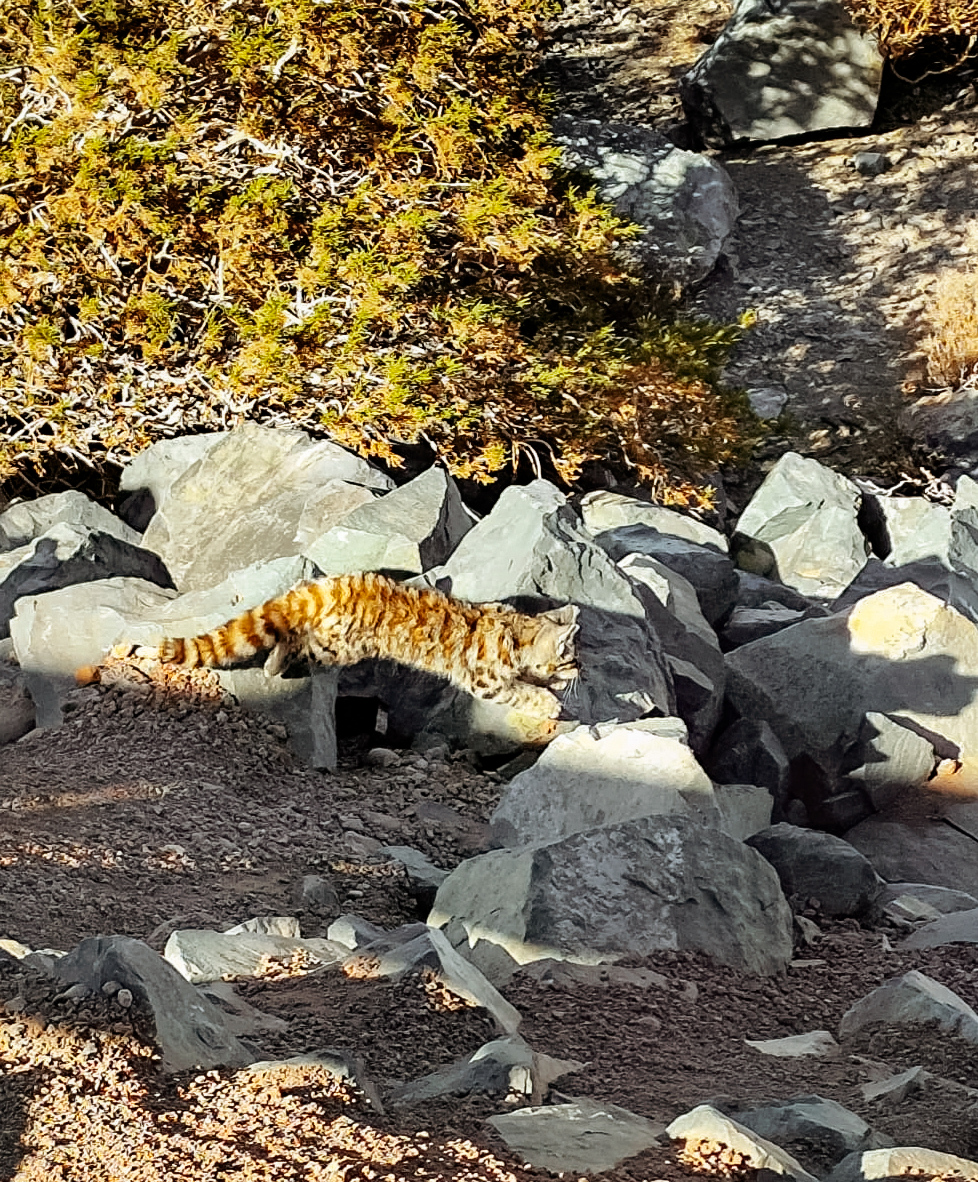

Gato Andino

A Gato Andino (Andean mountain cat) near the SOAR Telescope.

Credit: NOIRLab/NSF/AURA